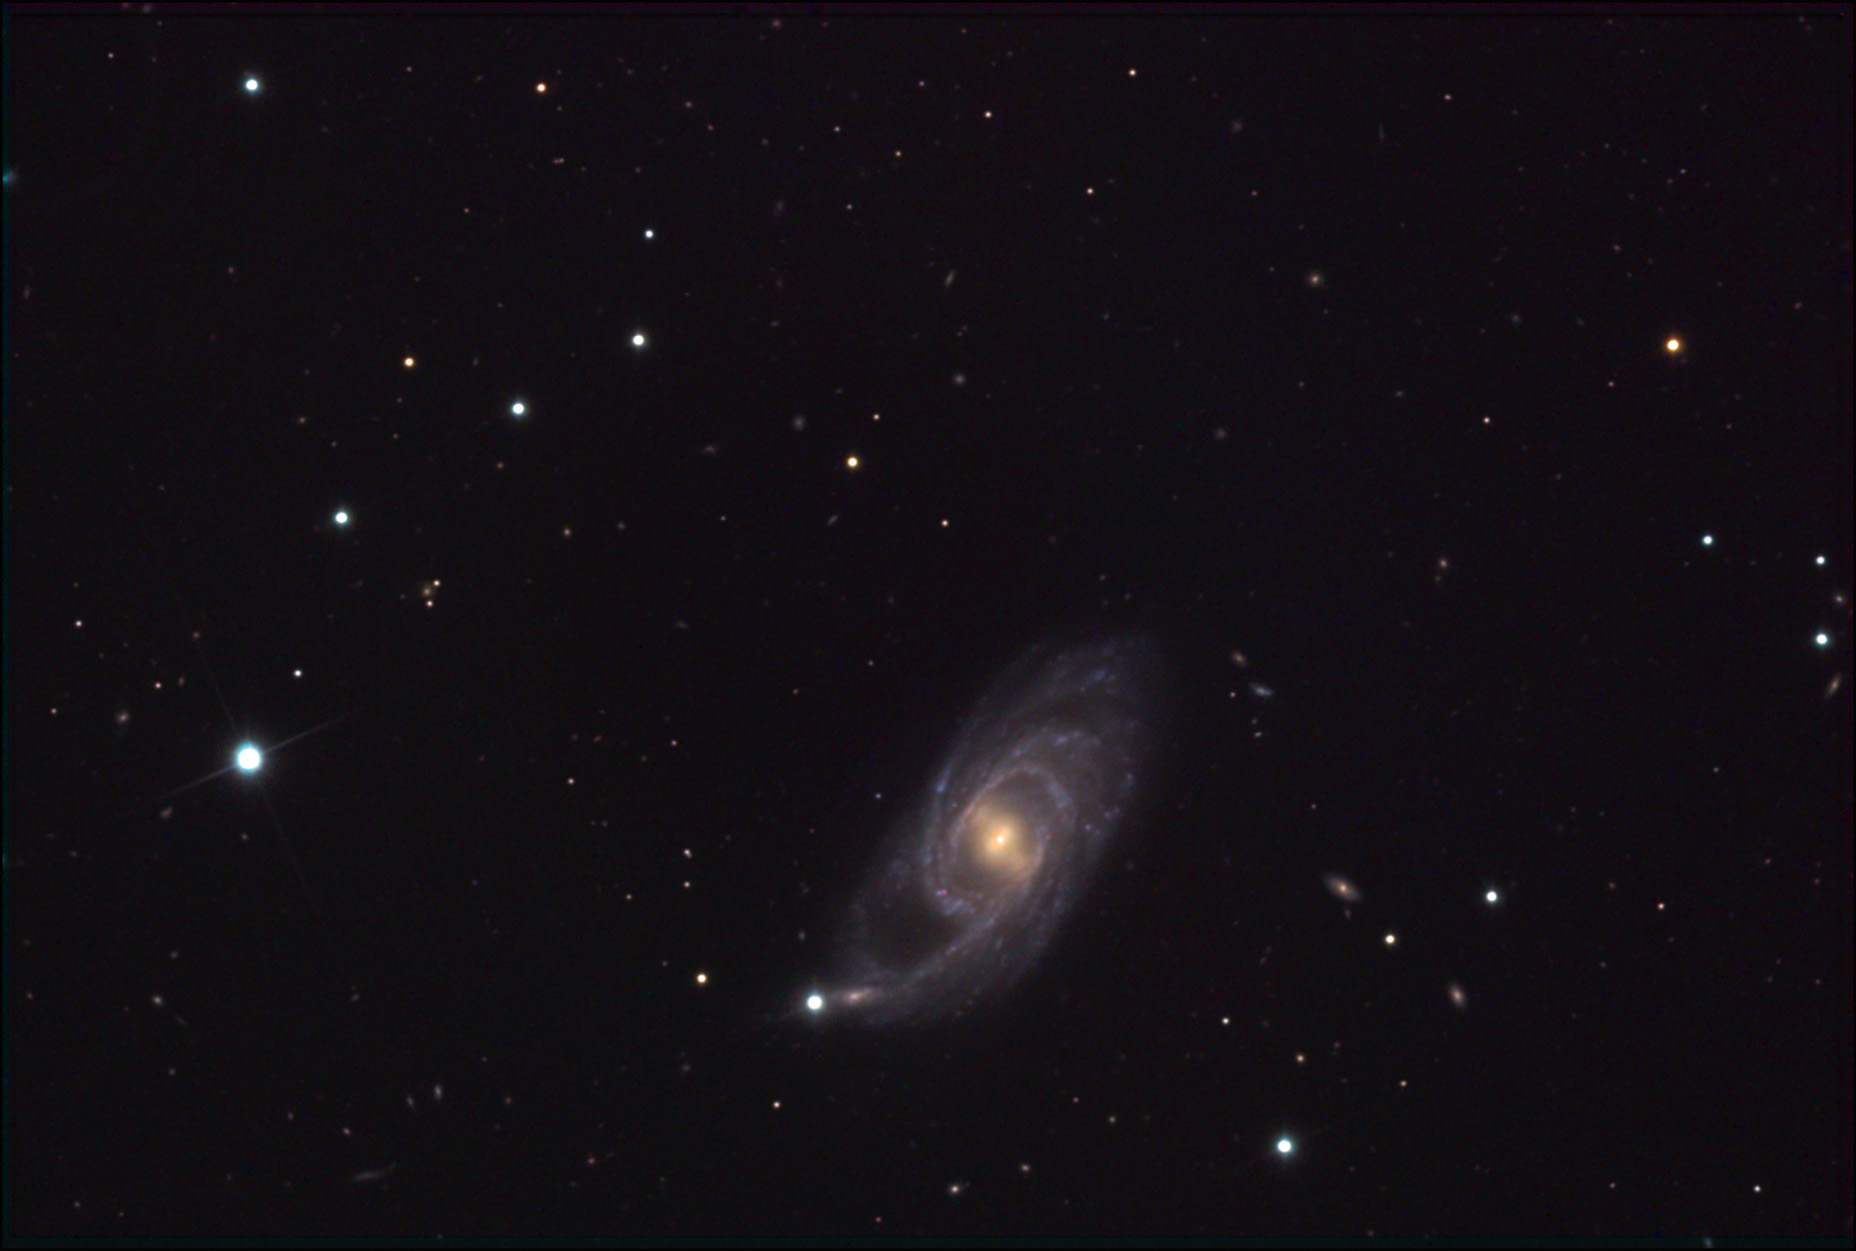

NGC 151

This galaxy's purple-like appearance indicates the bluish spiral arms have many reddish dust lanes and HII regions. However, at a distance of 160 million light years away, these details are not well resolved in this image.

This image was taken as part of Advanced Observing Program (AOP) program at Kitt Peak Visitor Center during 2014.

Credit: KPNO/NOIRLab/NSF/AURA/Pat and Chris Lee/Adam Block